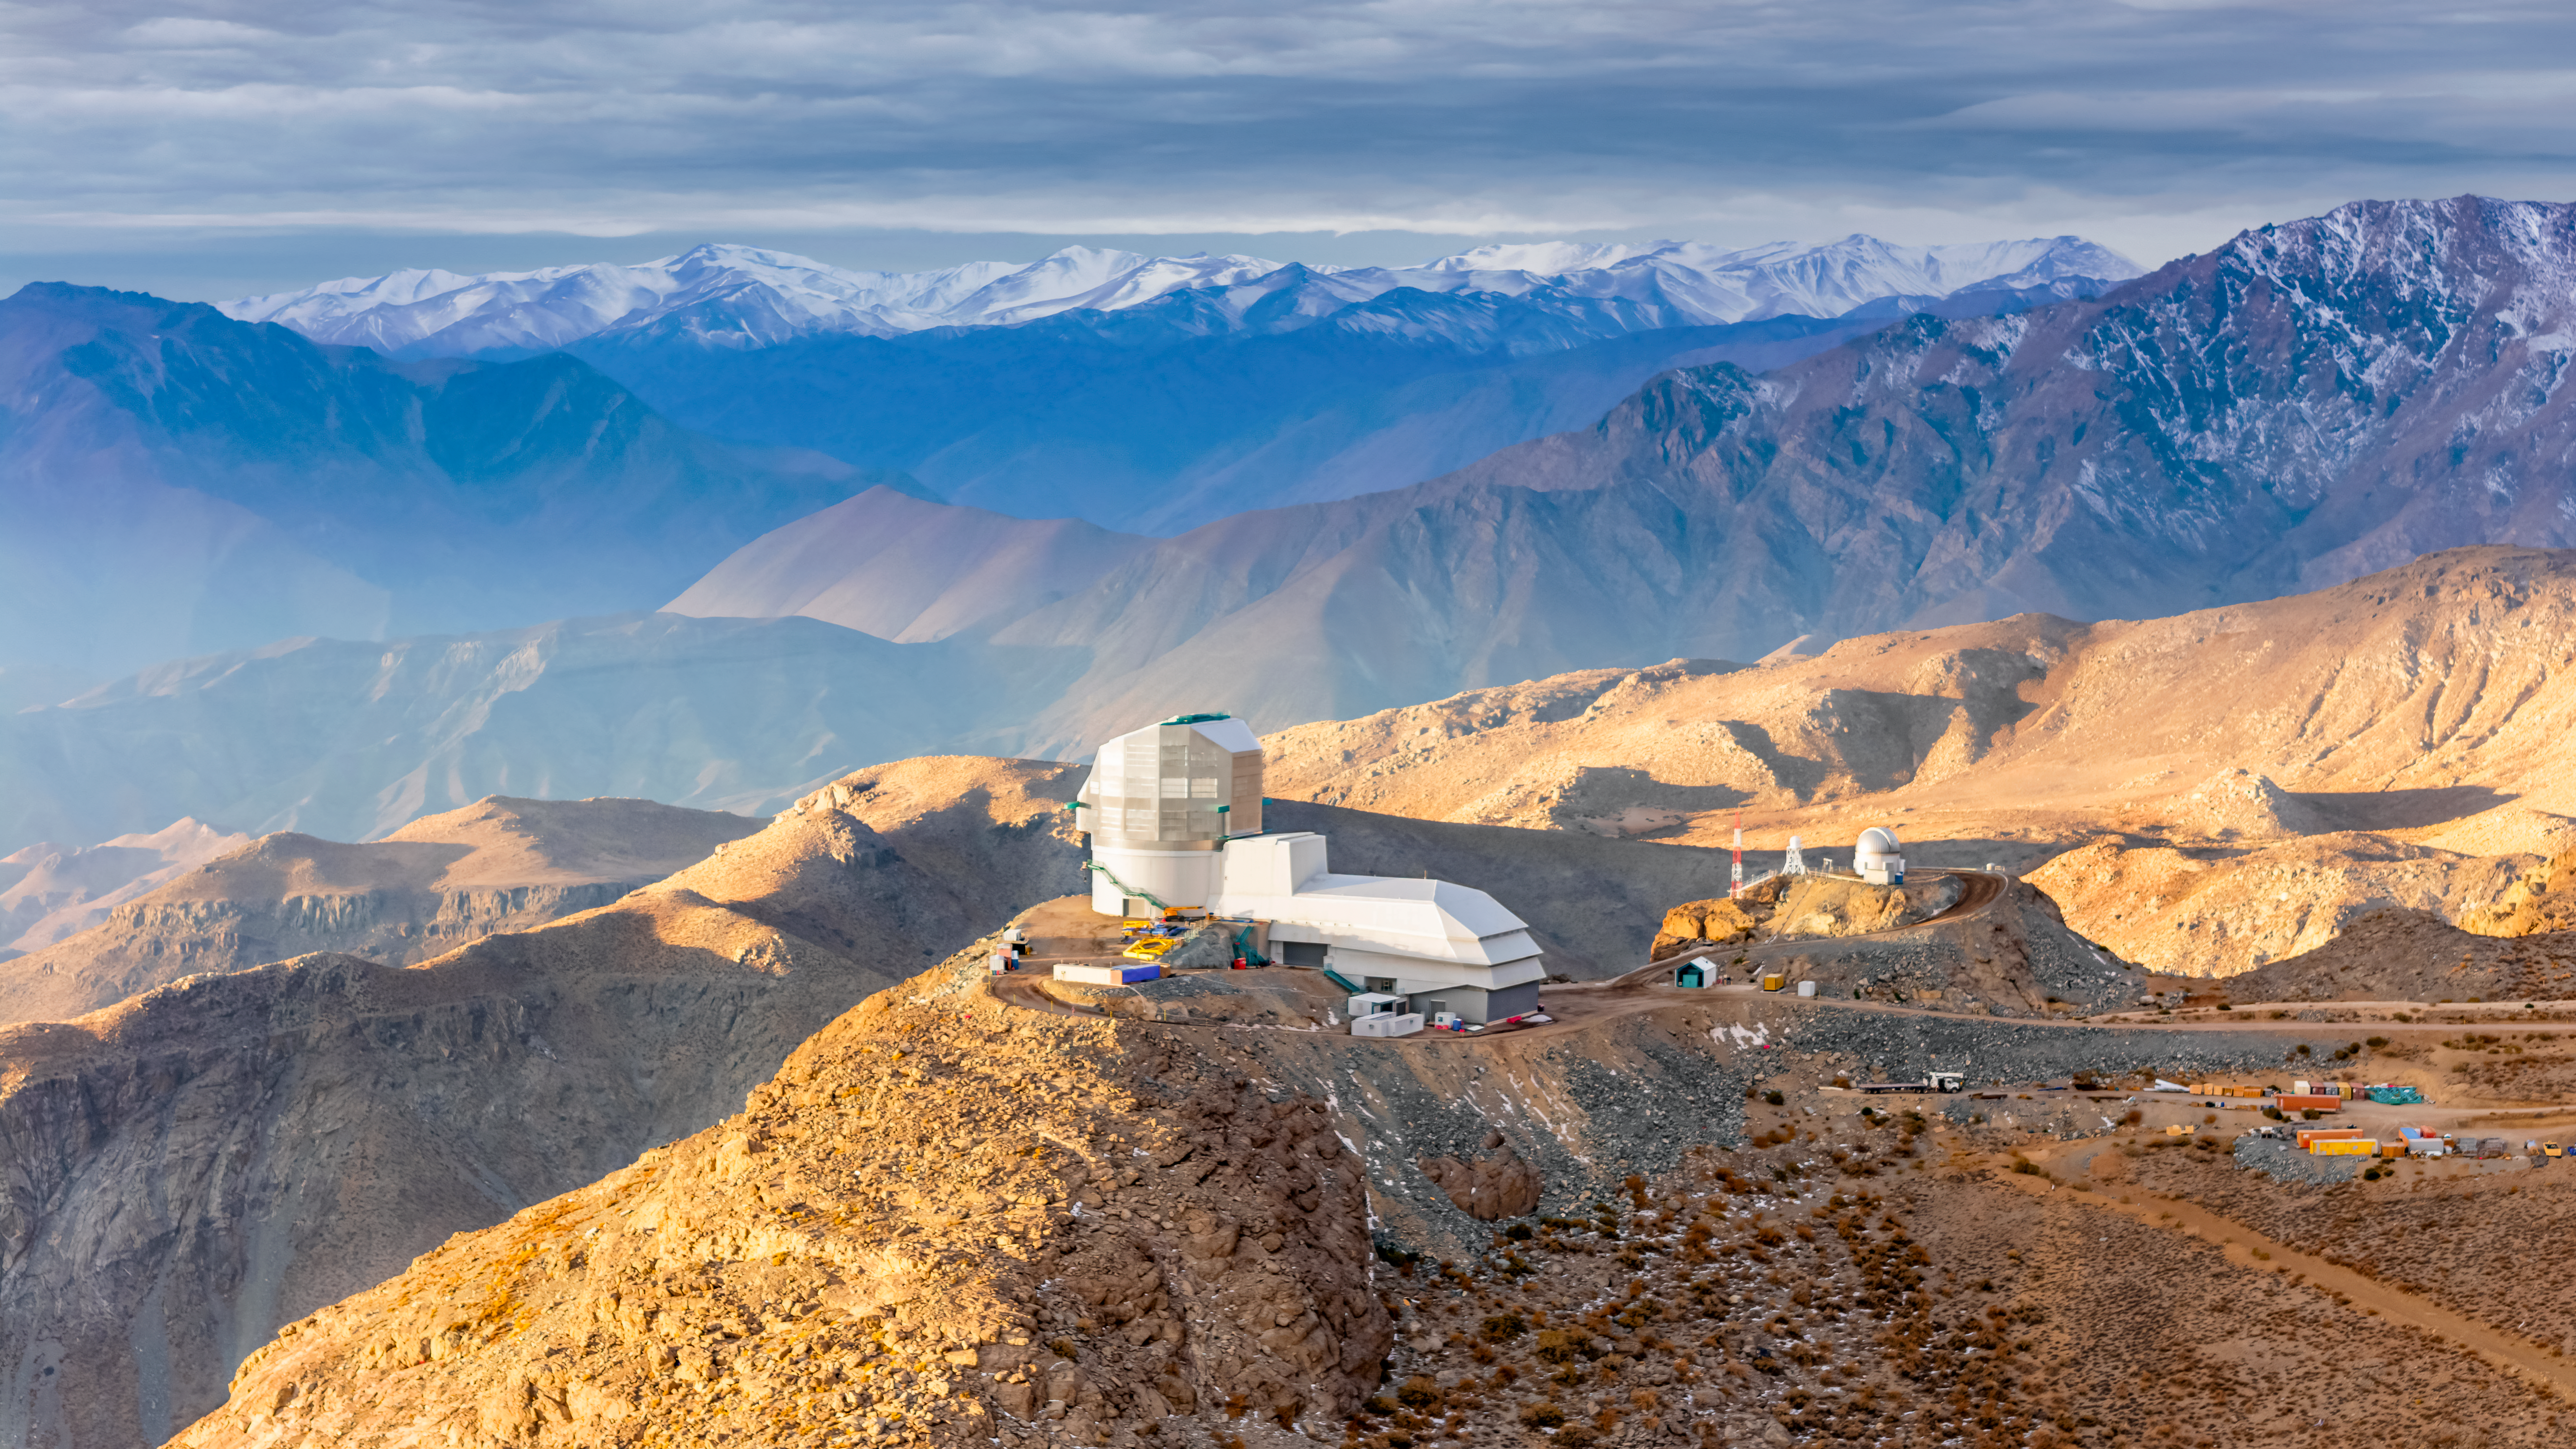

Vera C. Rubin Observatory

The Rubin Observatory in all its splendor. In winter, the skies can be cloudy and when the sun passes below the clouds, it's a feast of colors!

Credit: Olivier Bonin/SLAC National Accelerator Laboratory